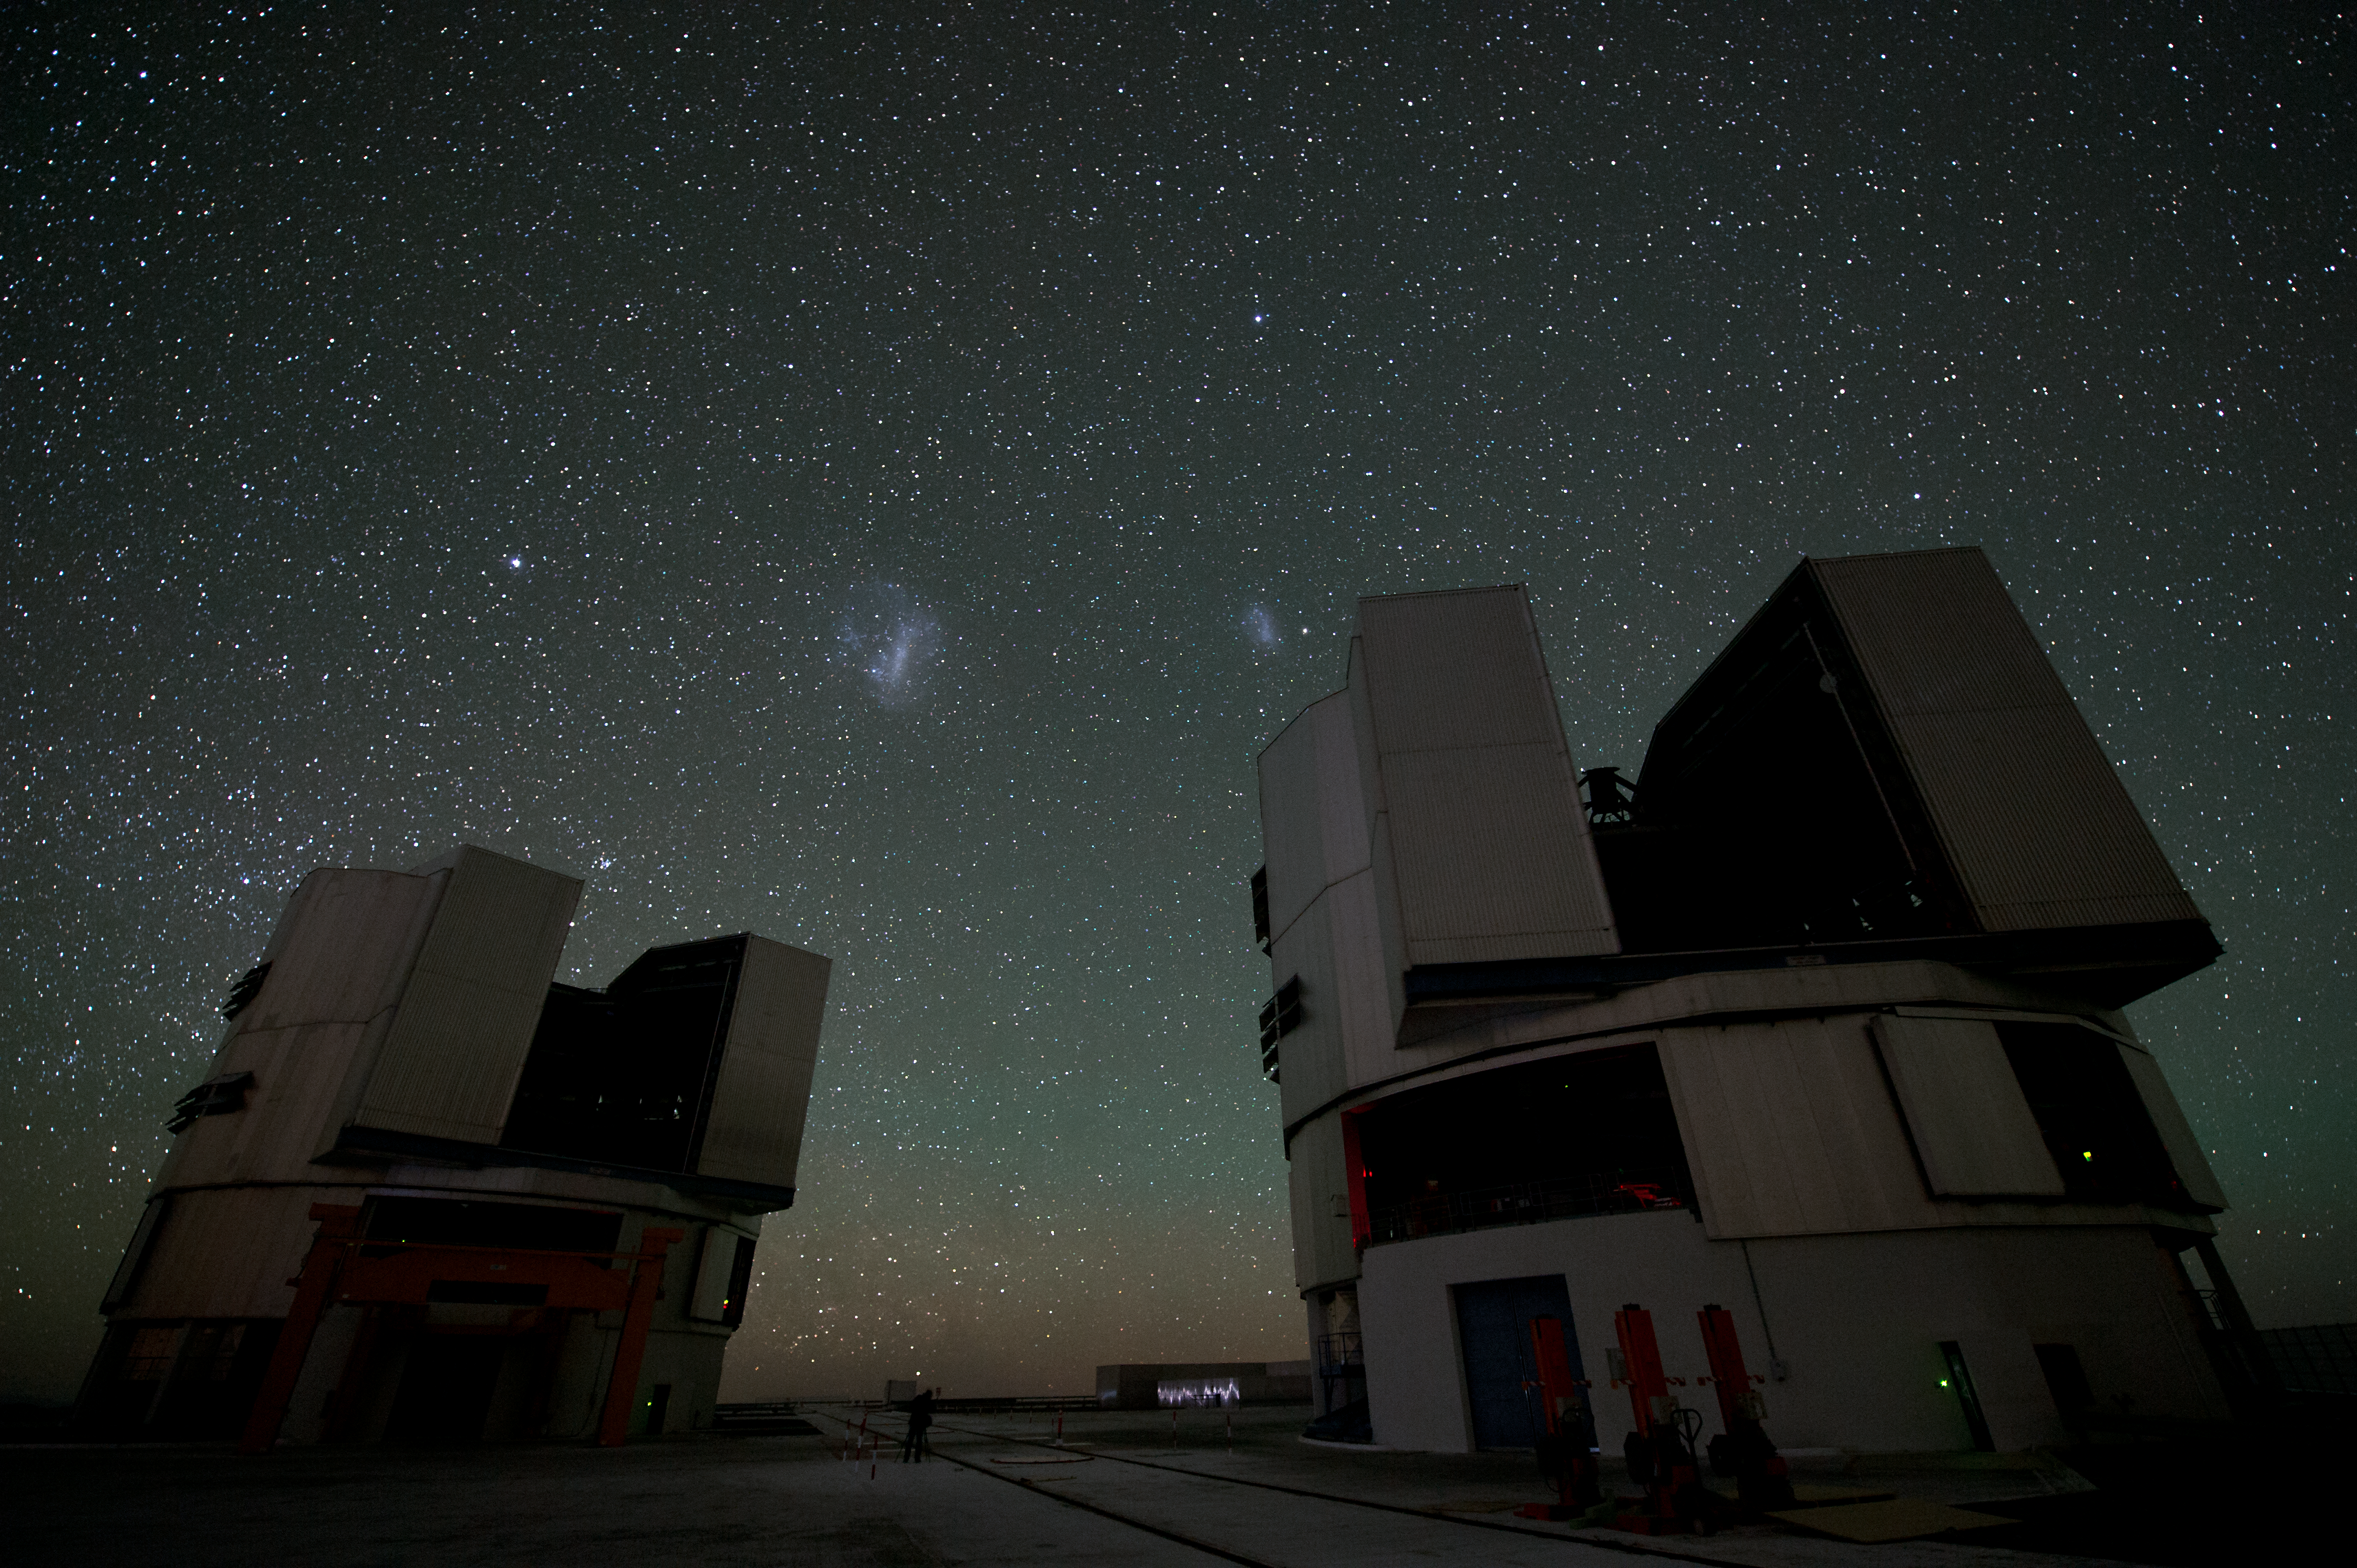

Sentinels

Two Unit Telescopes stand ready to observe the deepest reaches of our Universe. In the sky, the Large and Small Magellanic Clouds are visible.

Credit: ESO/C. Malin